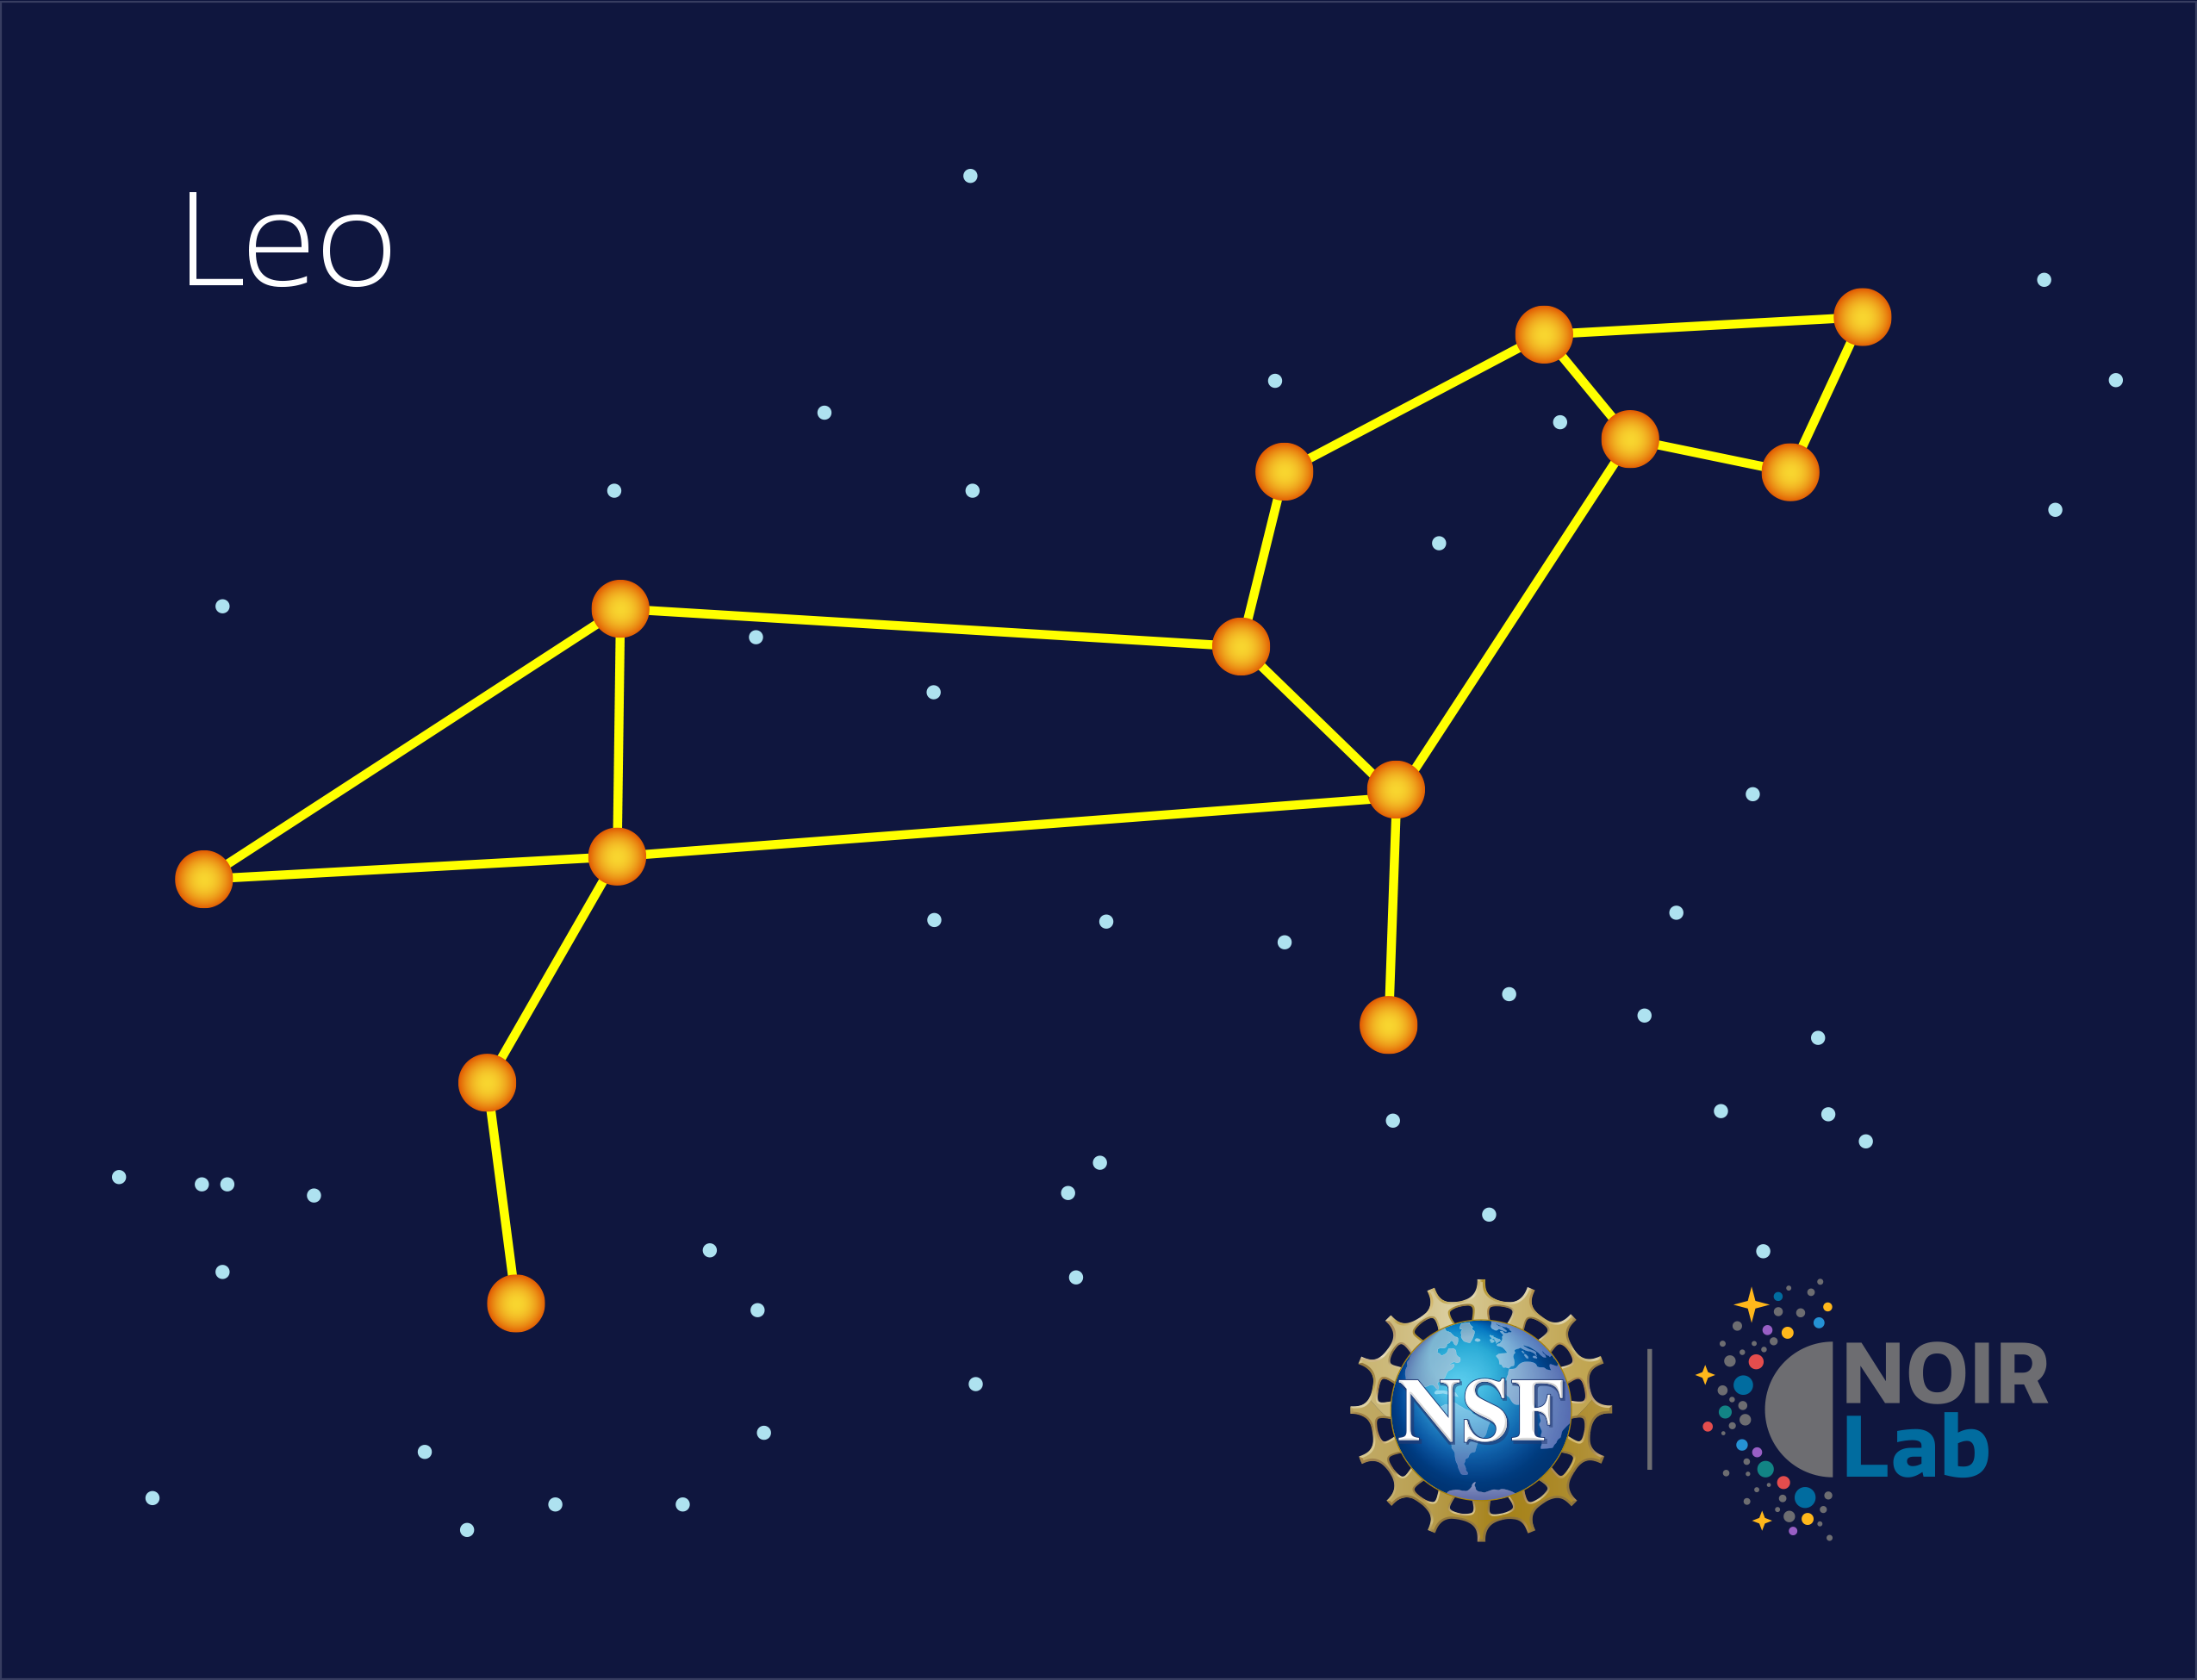

Leo

Credit: NOIRLab